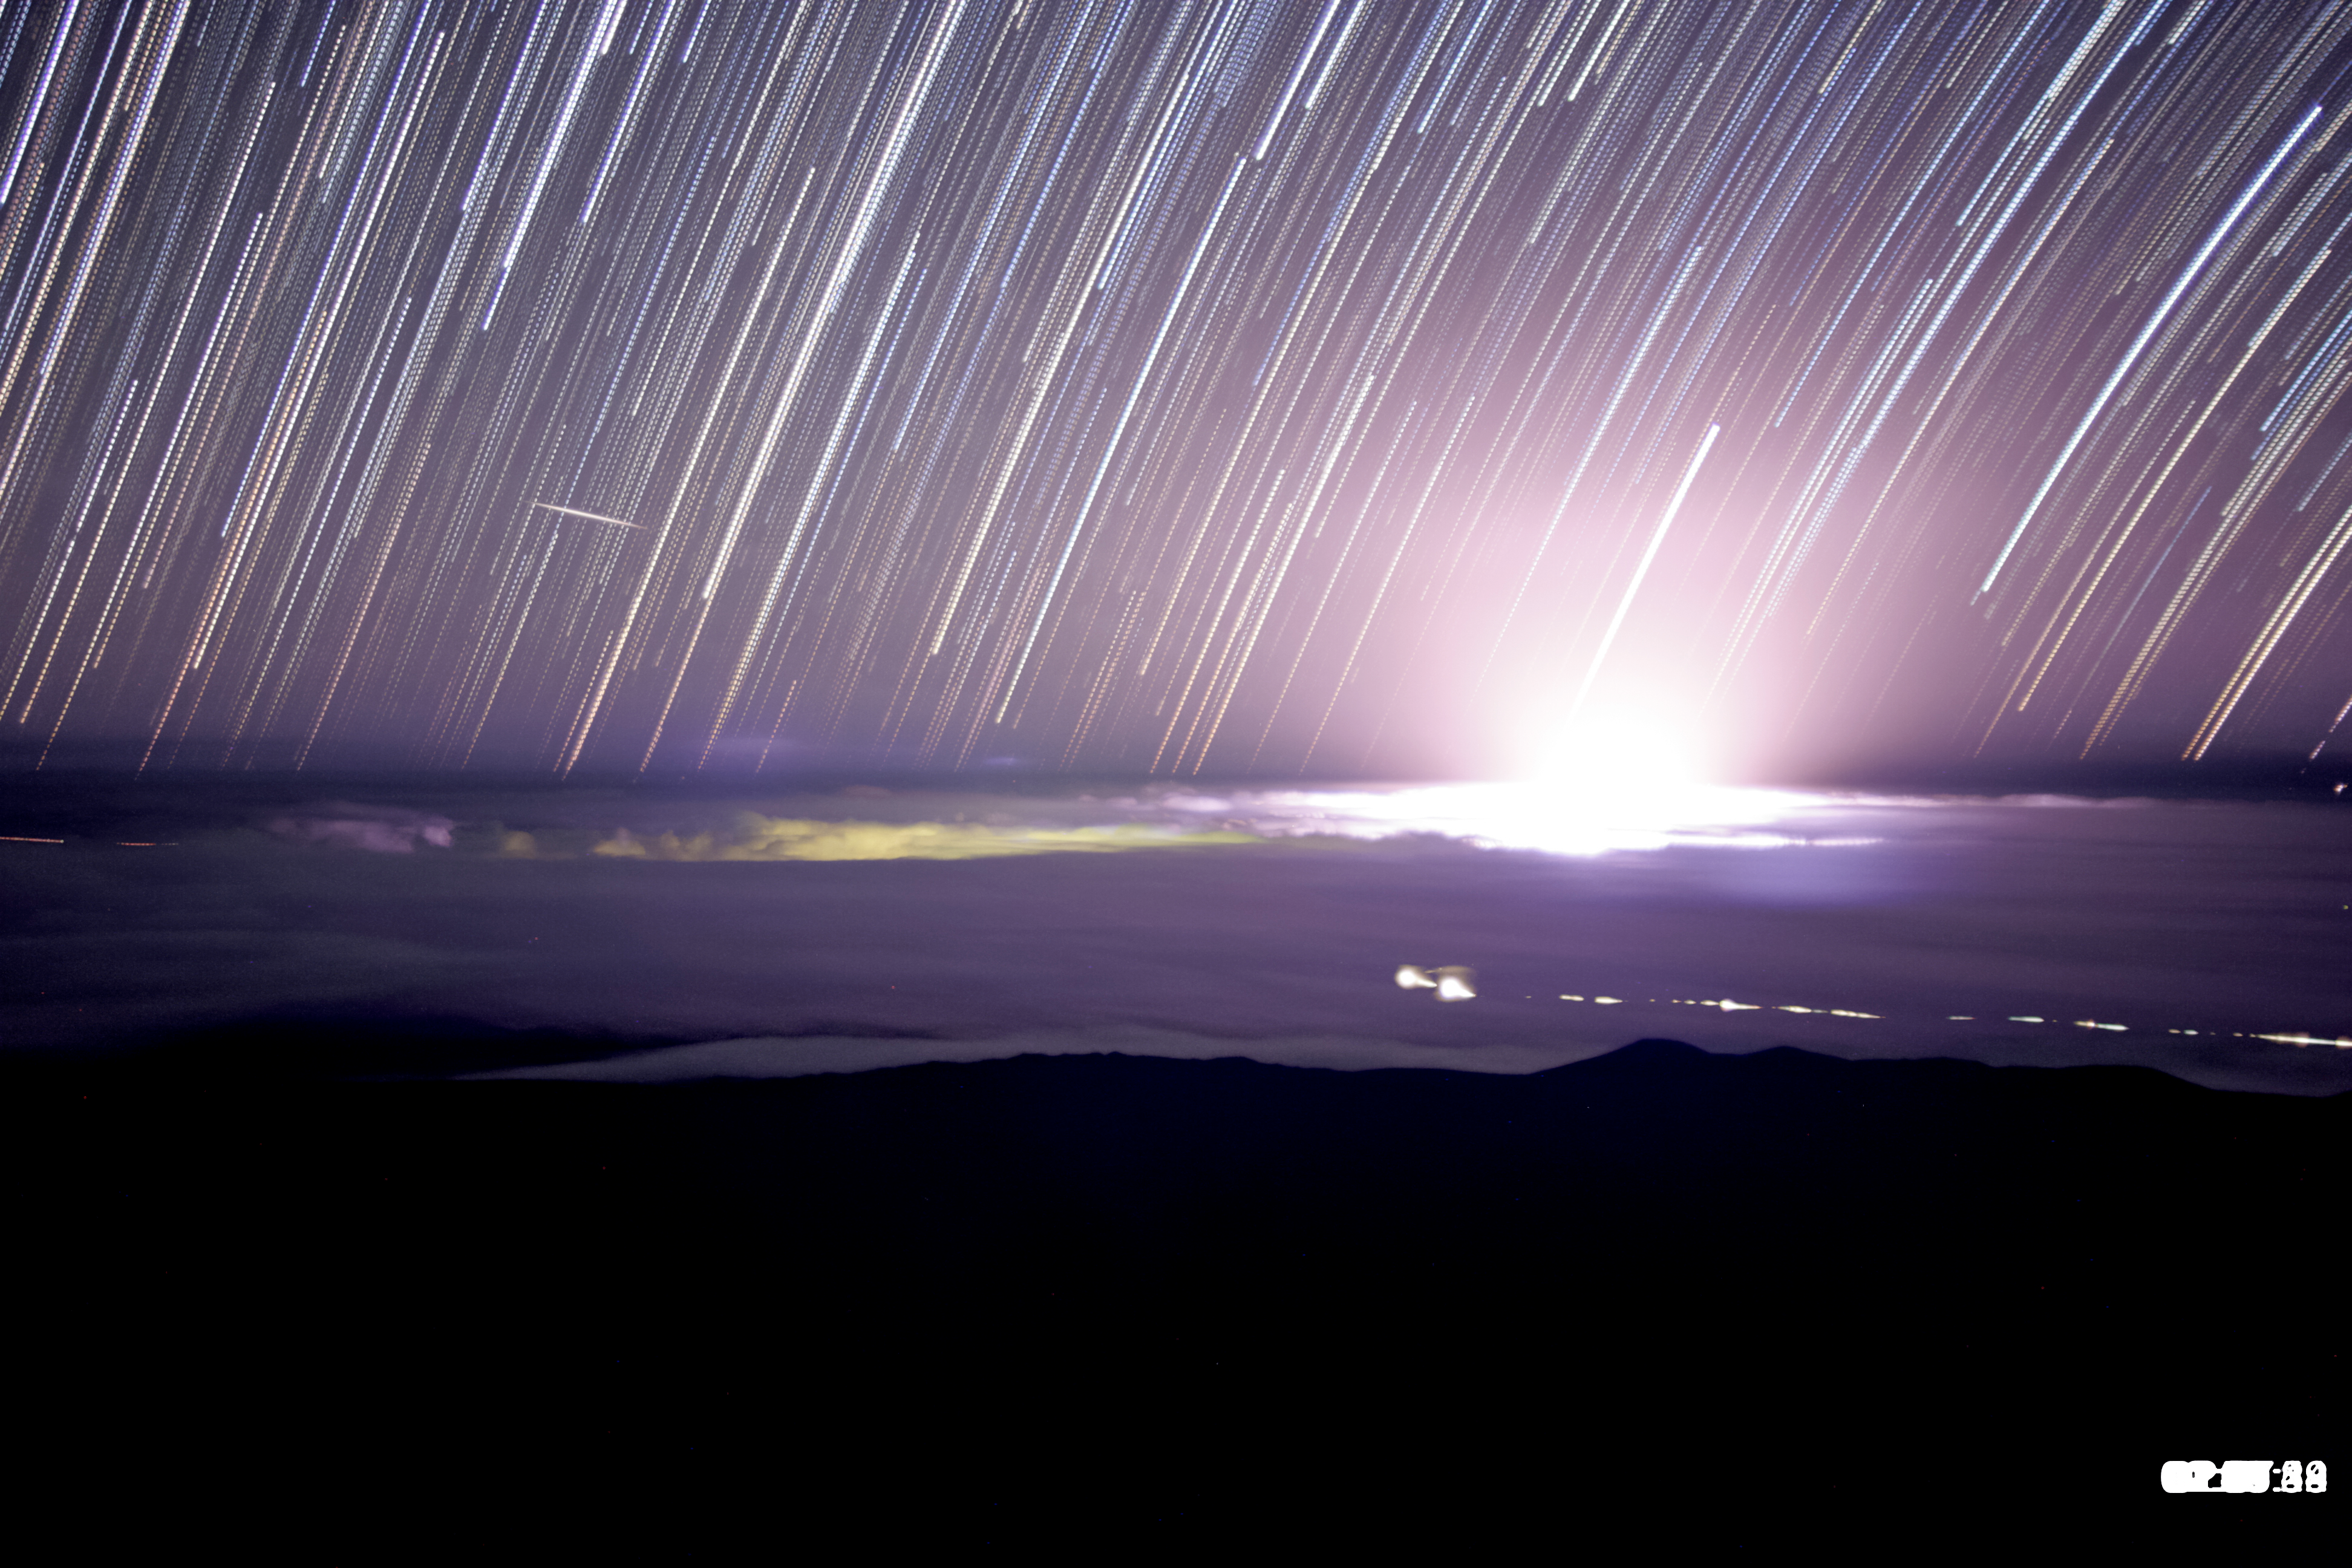

Gemini Observatory Cloud Camera Captures Volcano’s Dramatic Glow

Star trail image showing glow from volcanic eruptions in Hawaii (bright glow right of center). A bright meteor and the greenish glow of the town of Hilo can be seen left of center. Image produced by stacking about 100 images (about one hour) from a time lapse sequence obtained from the Gemini North telescope's Cloudcam on the night of May 21-22.

Credit: Gemini Observatory/AURA/NSF star trail image compiled by Joy Pollard.